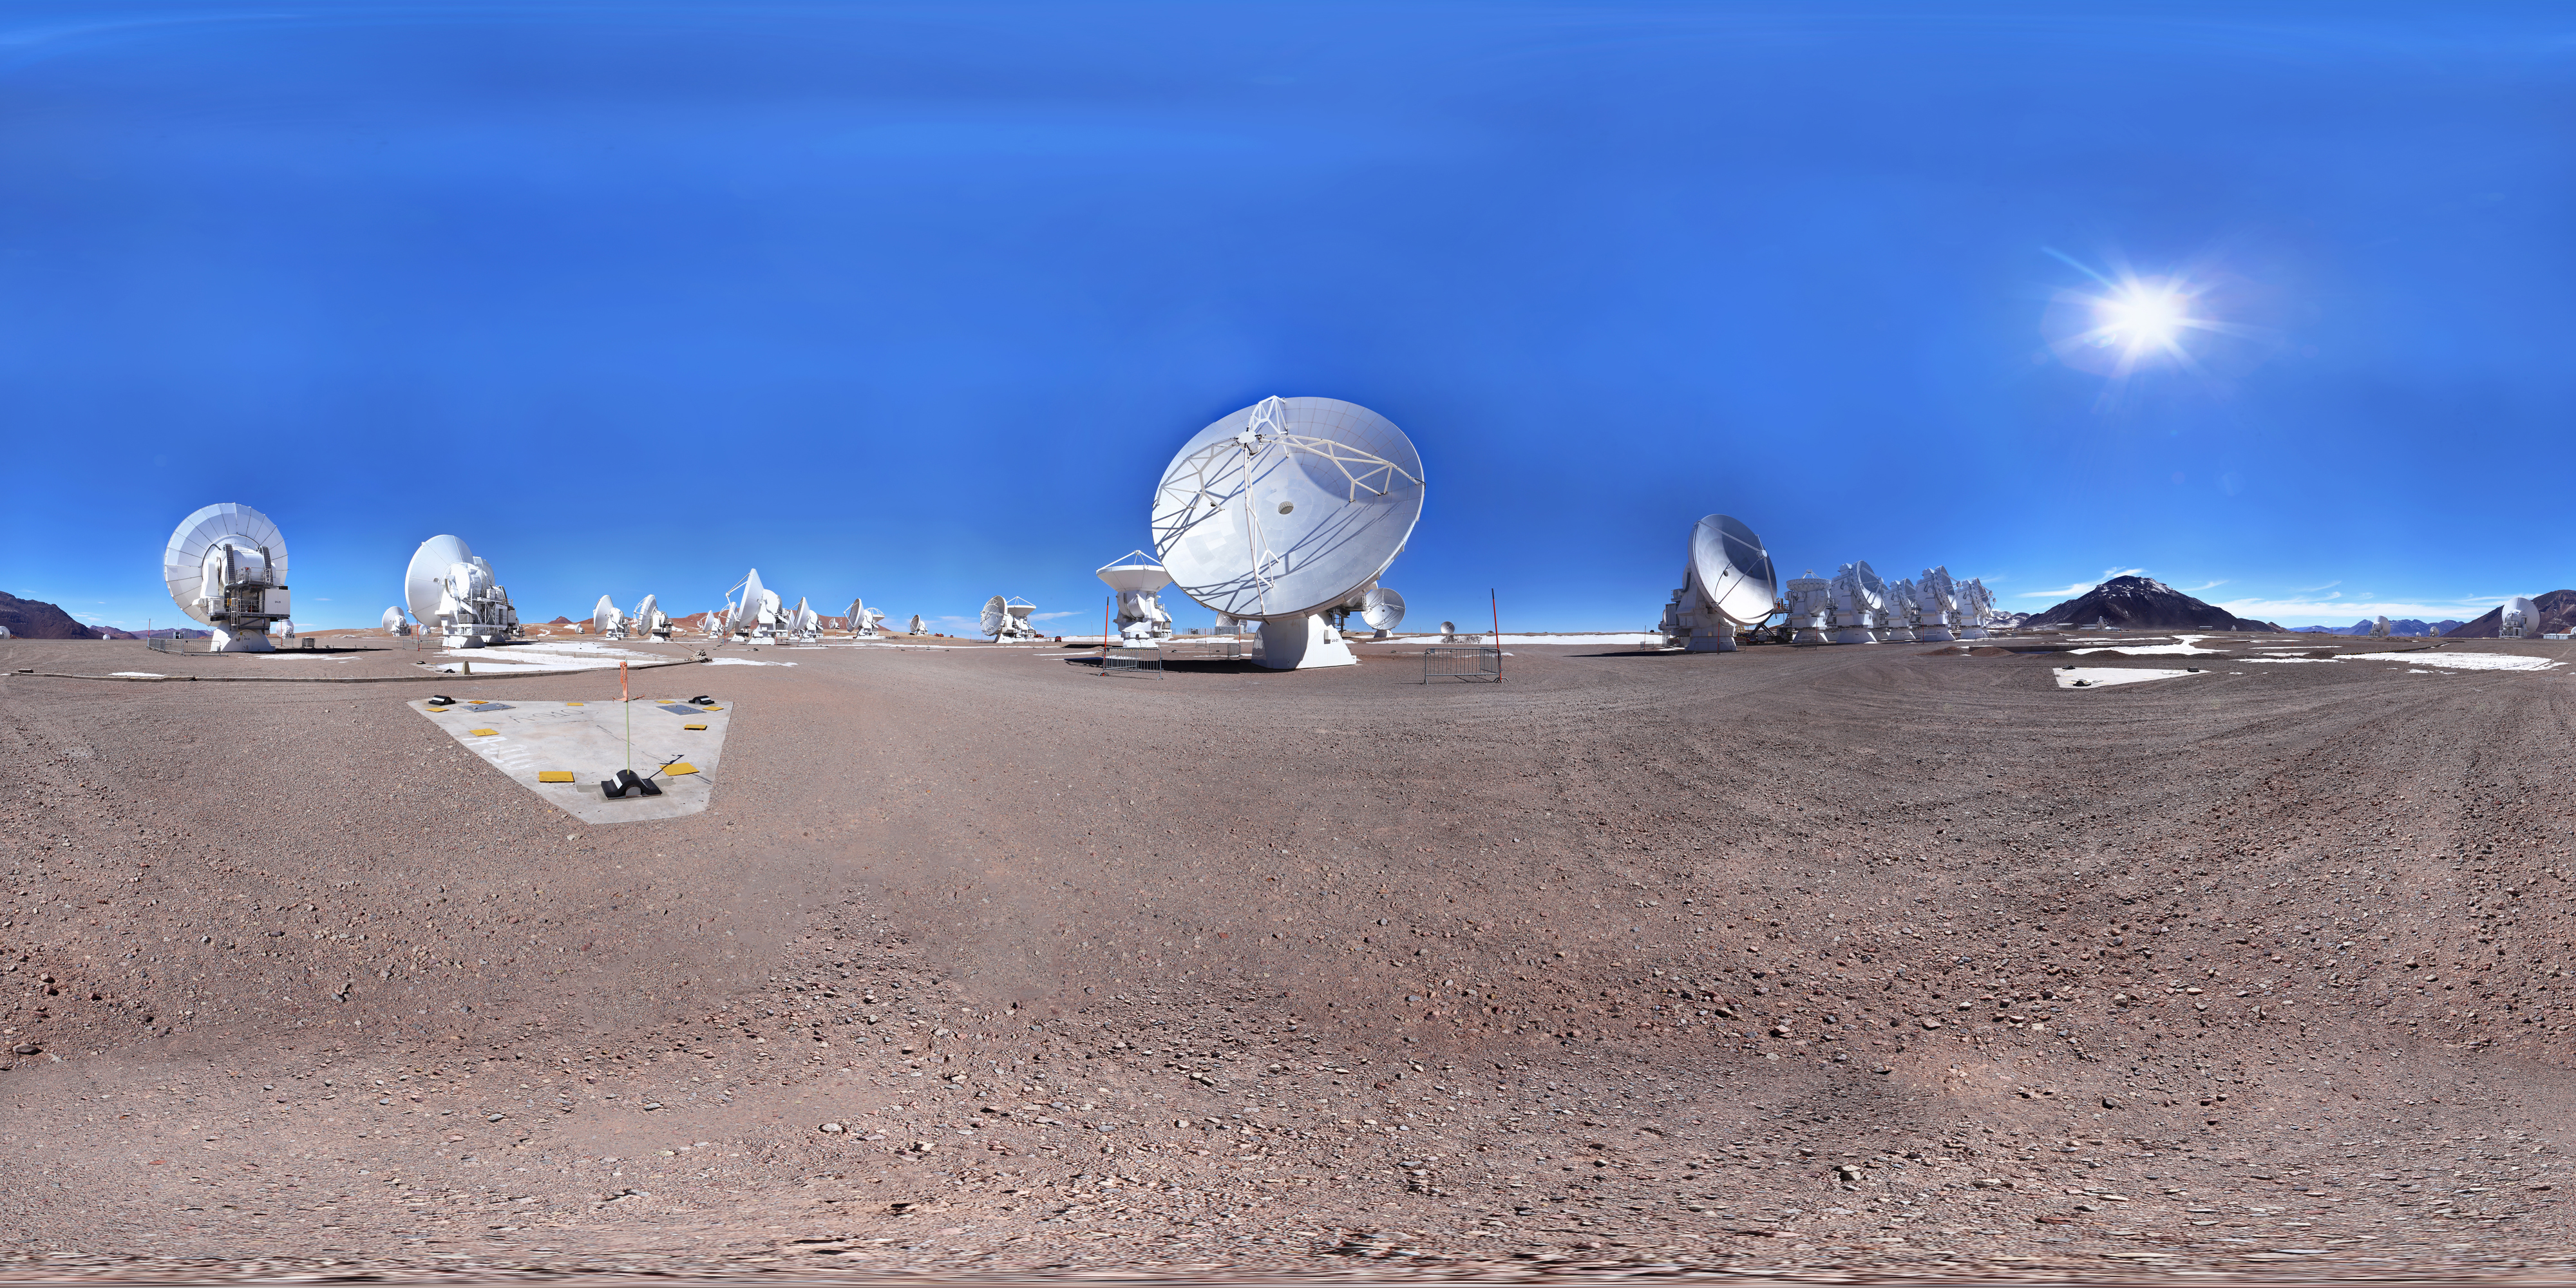

ALMA antennas in 360º

Image of ALMA antennas taken in 360º that is part of the "Regional Astronomy Map" that includes several astronomical sites from Antofagasta region, Chile.

Credit: Farid Char (Likancabur / CITEVA, University of Antofagasta)